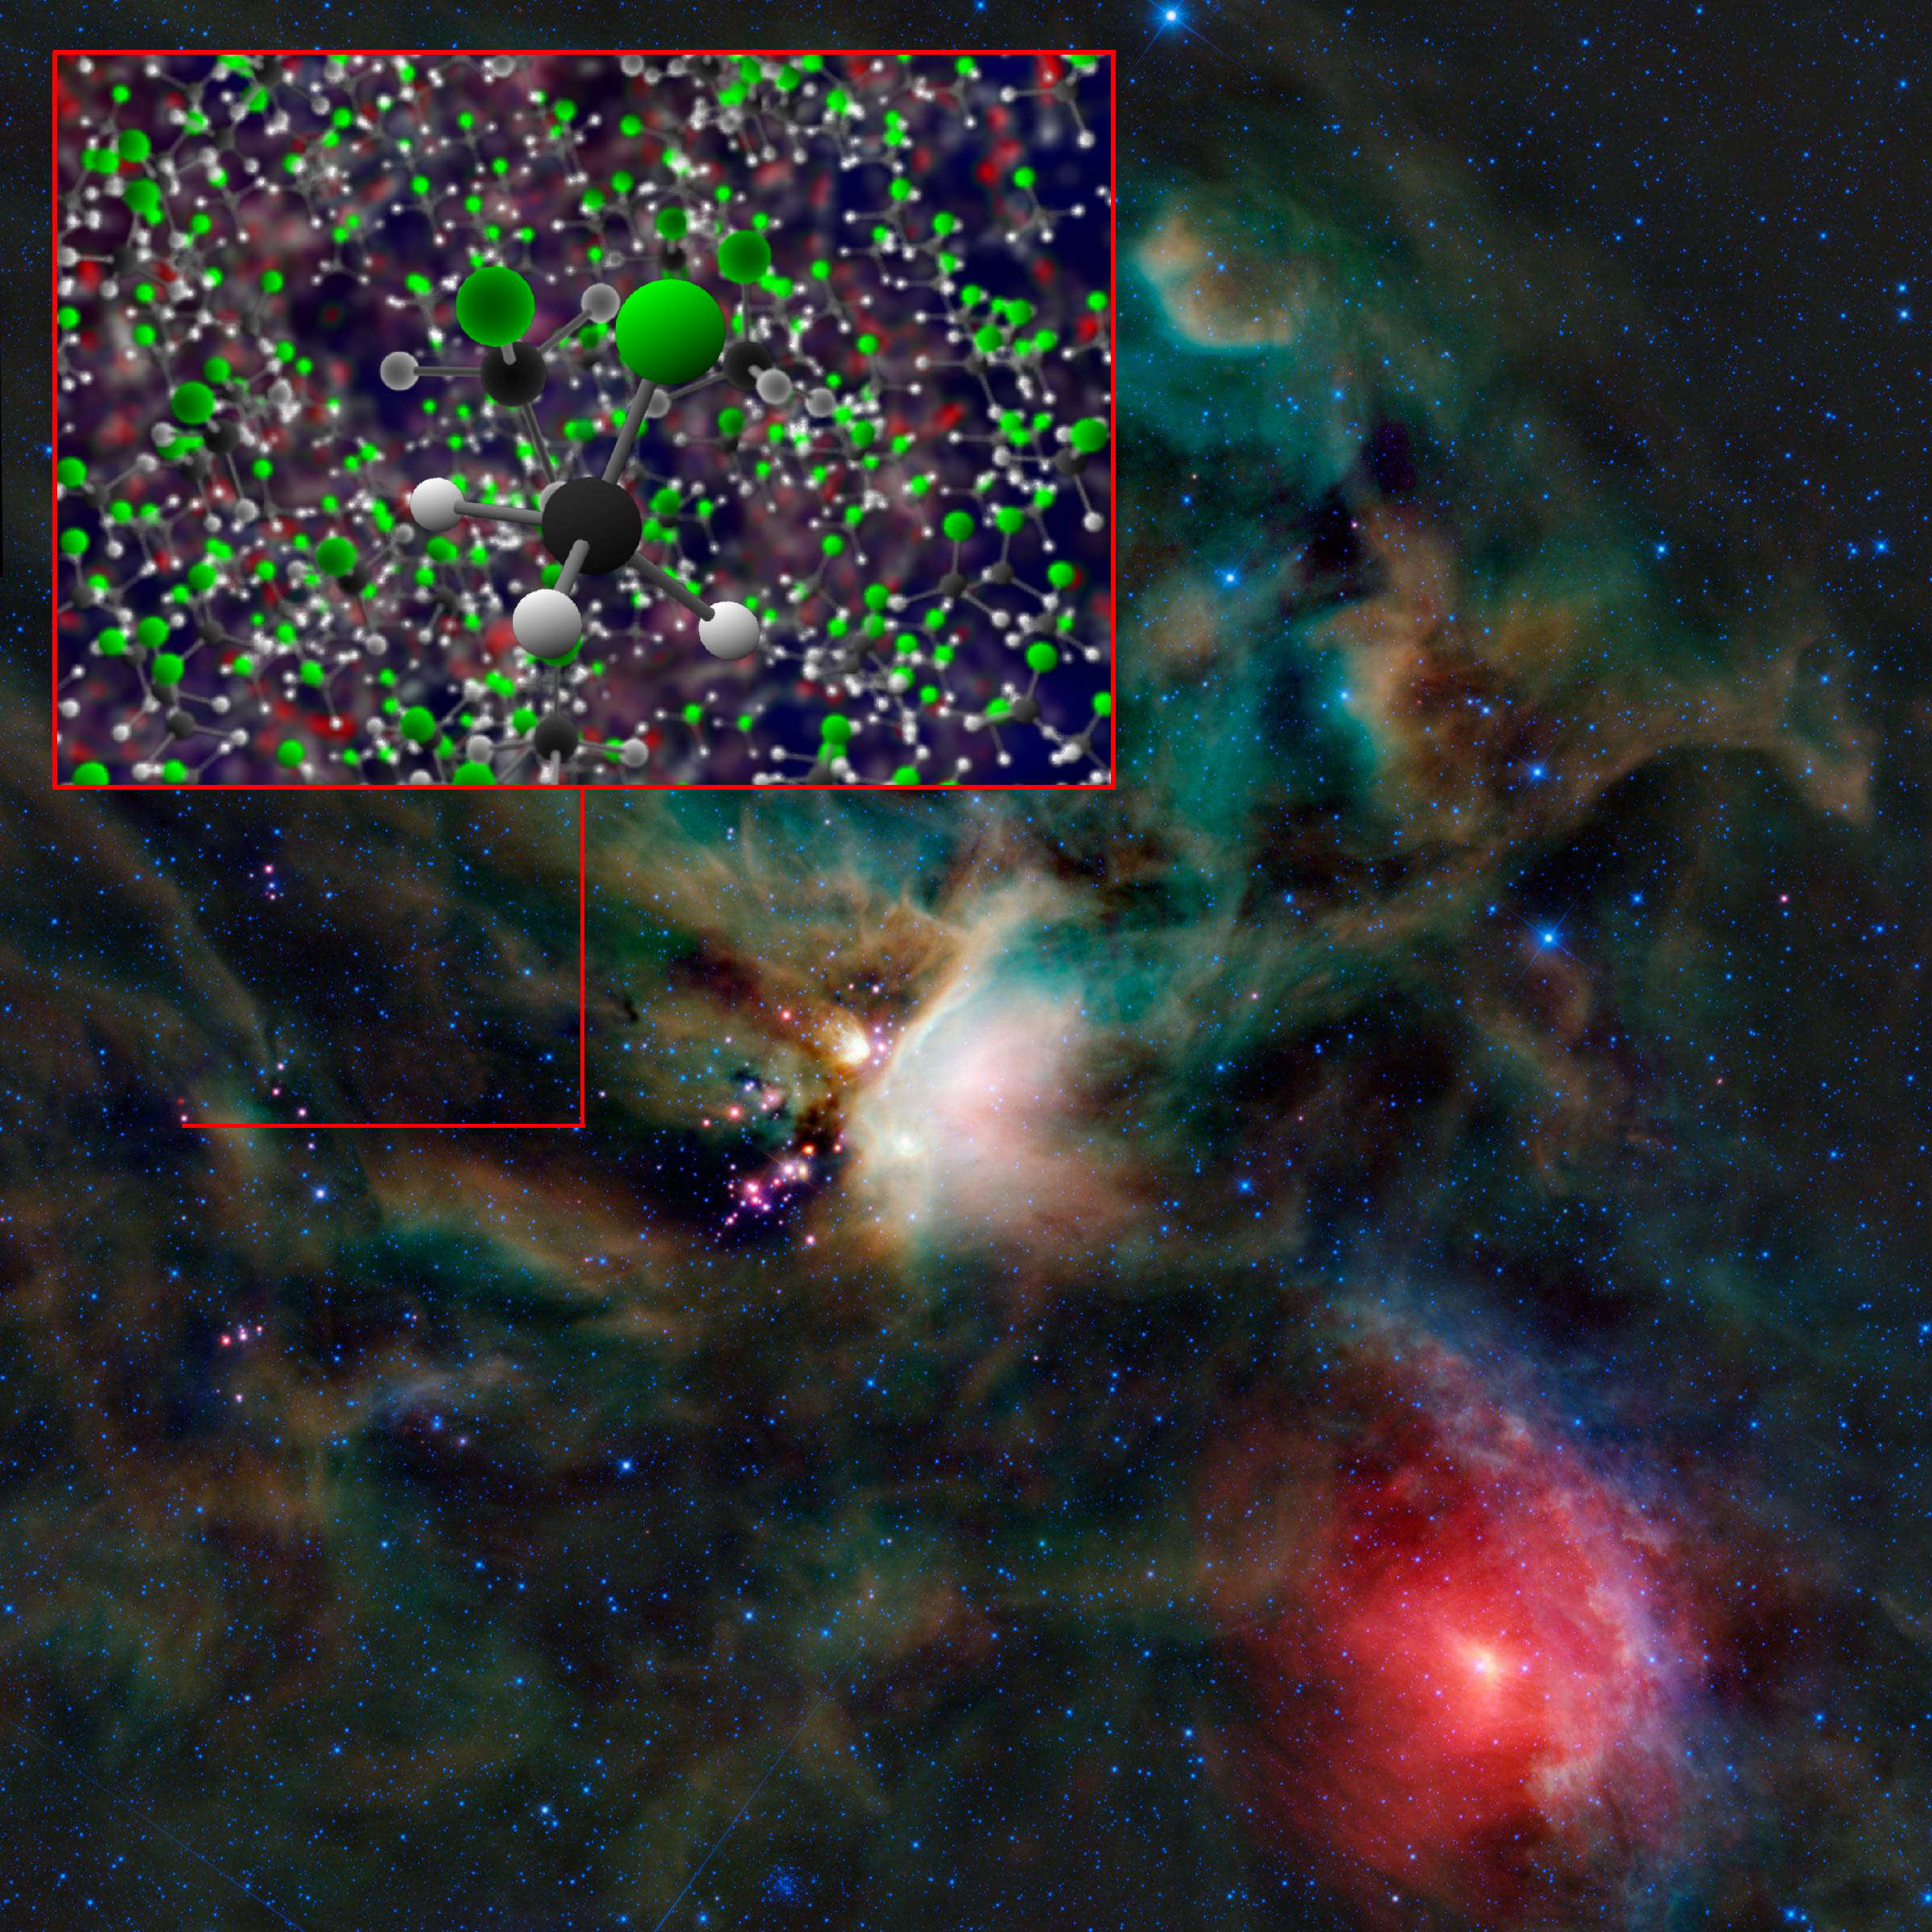

ALMA and Rosetta Detect Freon-40 in Space

Organohalogen methyl chloride (Freon-40) discovered by ALMA around the infant stars in IRAS 16293-2422. These same organic compounds were discovered in the thin atmosphere surrounding Comet 67P/C-G by the ROSINA instrument on ESA's Rosetta space probe.

Credit: B. Saxton (NRAO/AUI/NSF); NASA/JPL-Caltech/UCLA